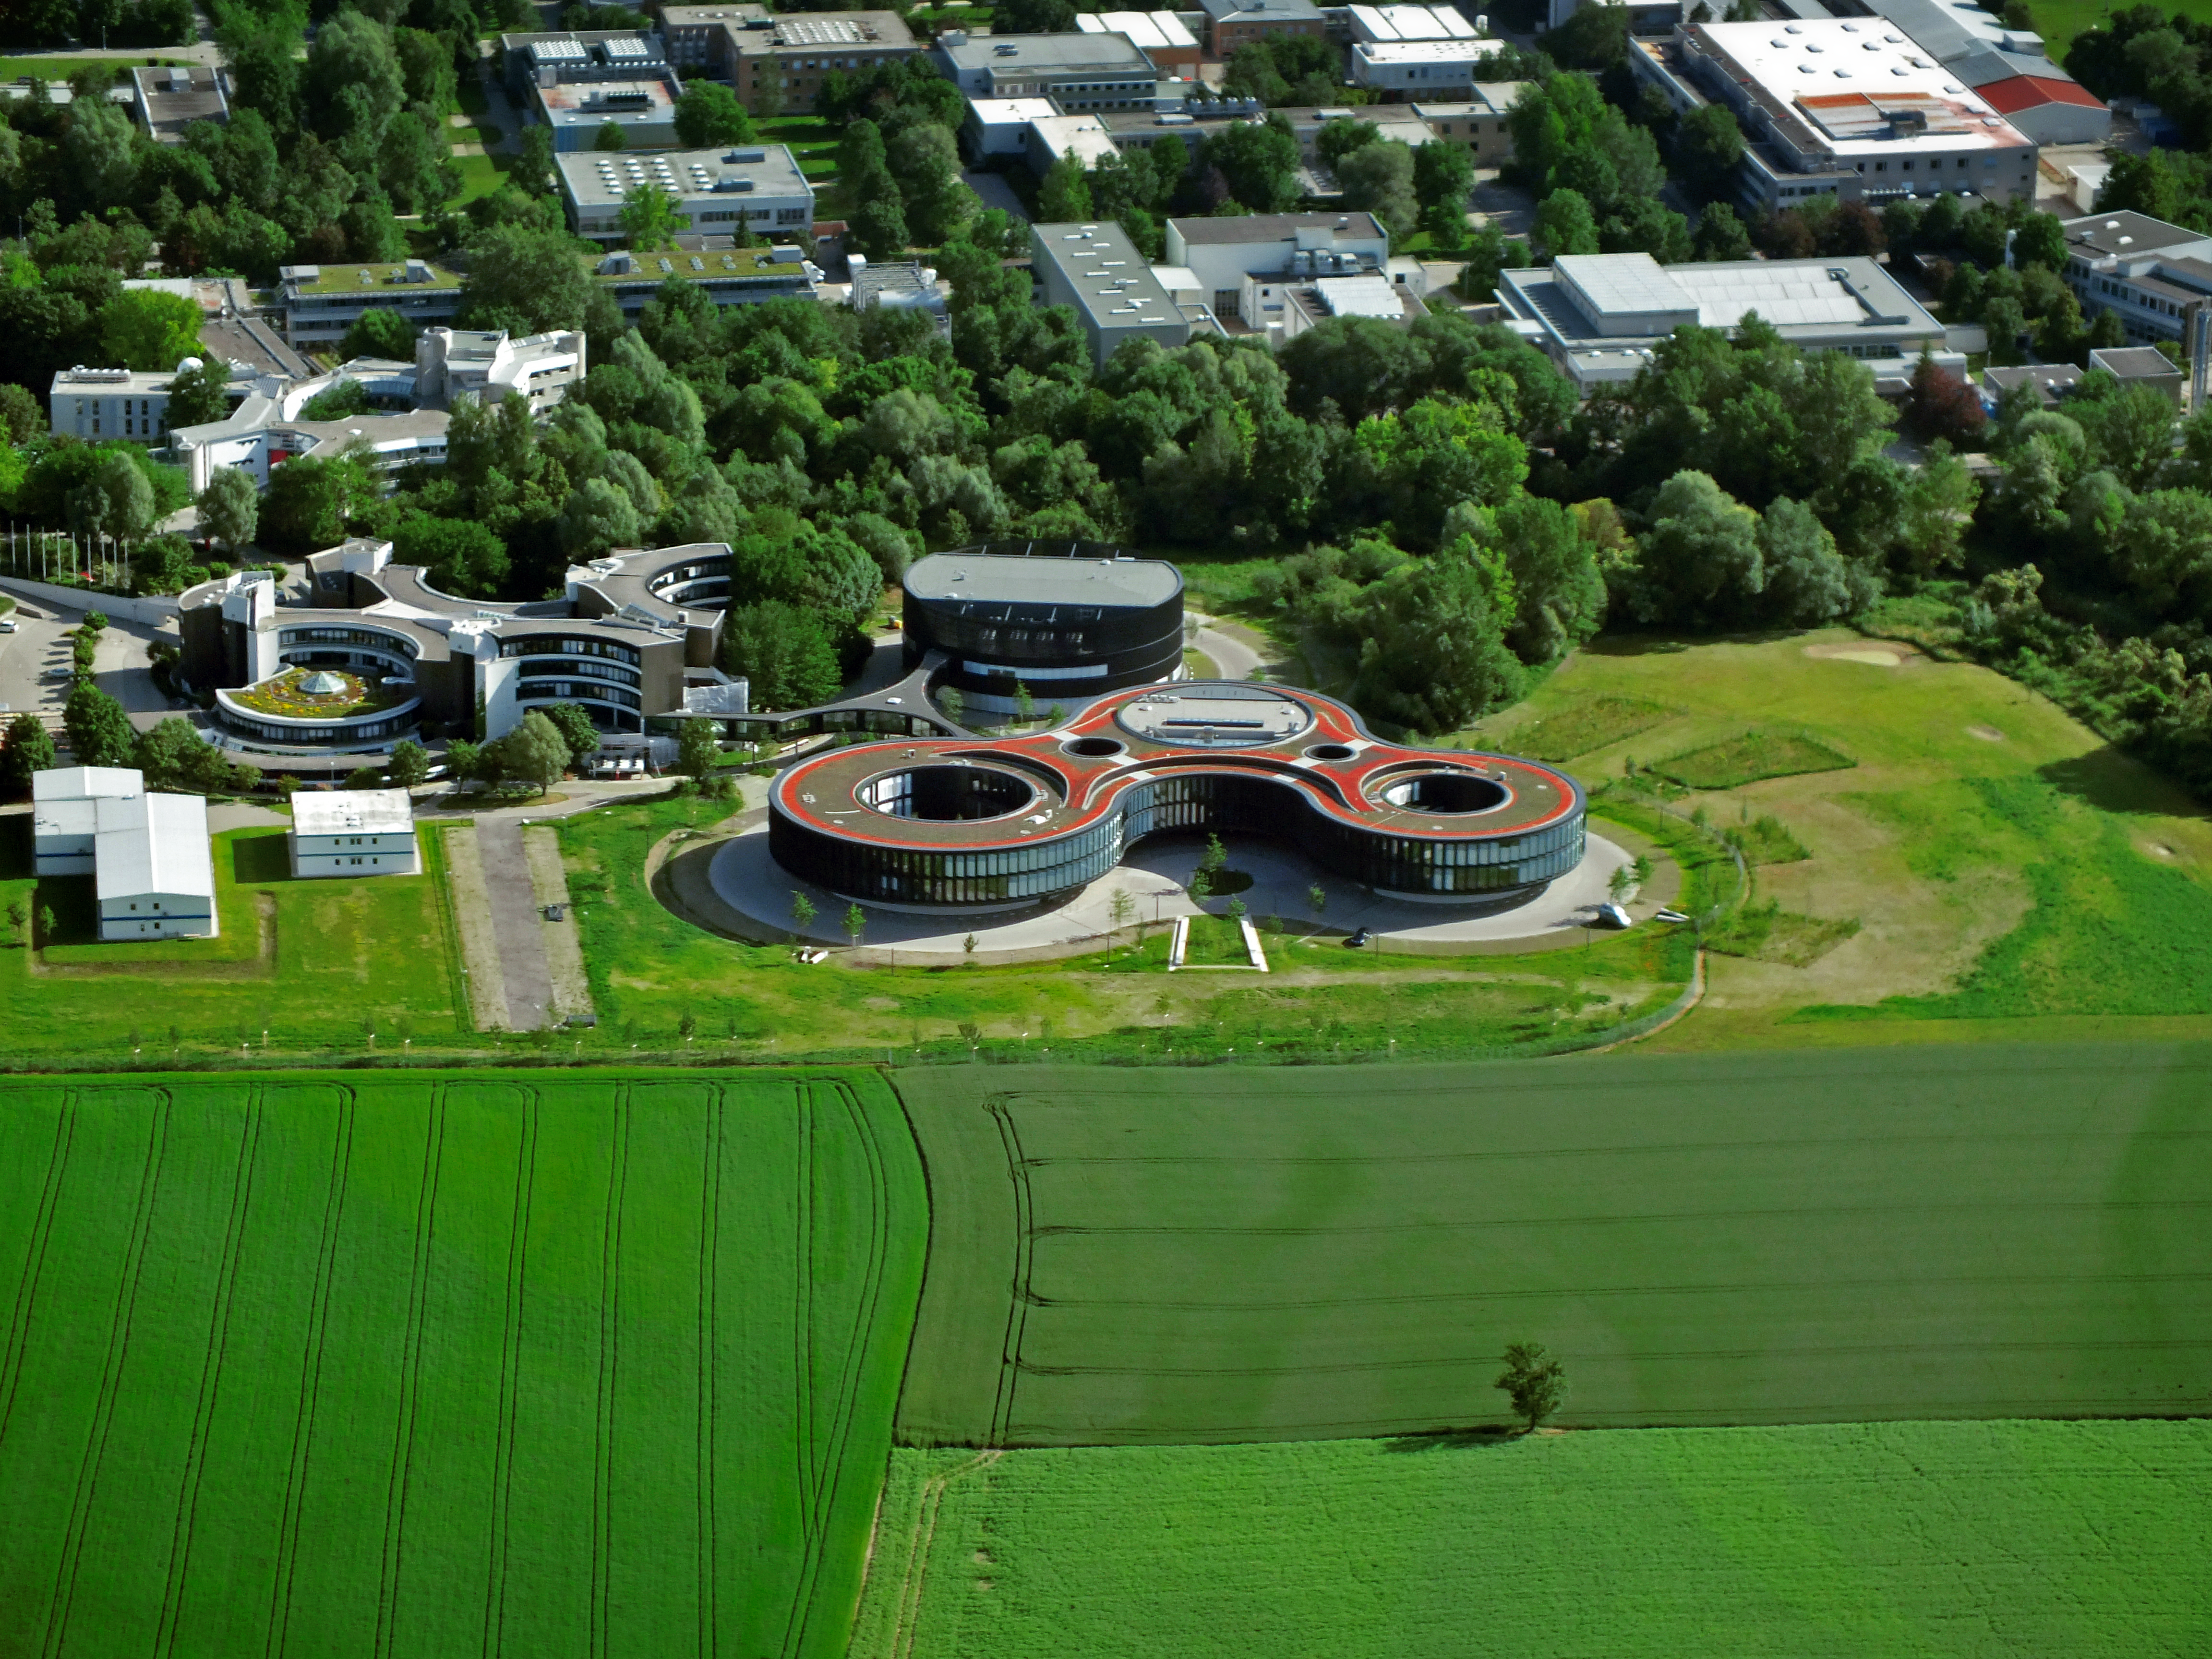

ESO Headquarters seen from above

This aerial image shows the ESO Headquarters in Garching, Germany, which is situated on the southern end of the Science Campus in Garching.

Credit: ESO/E. Graf